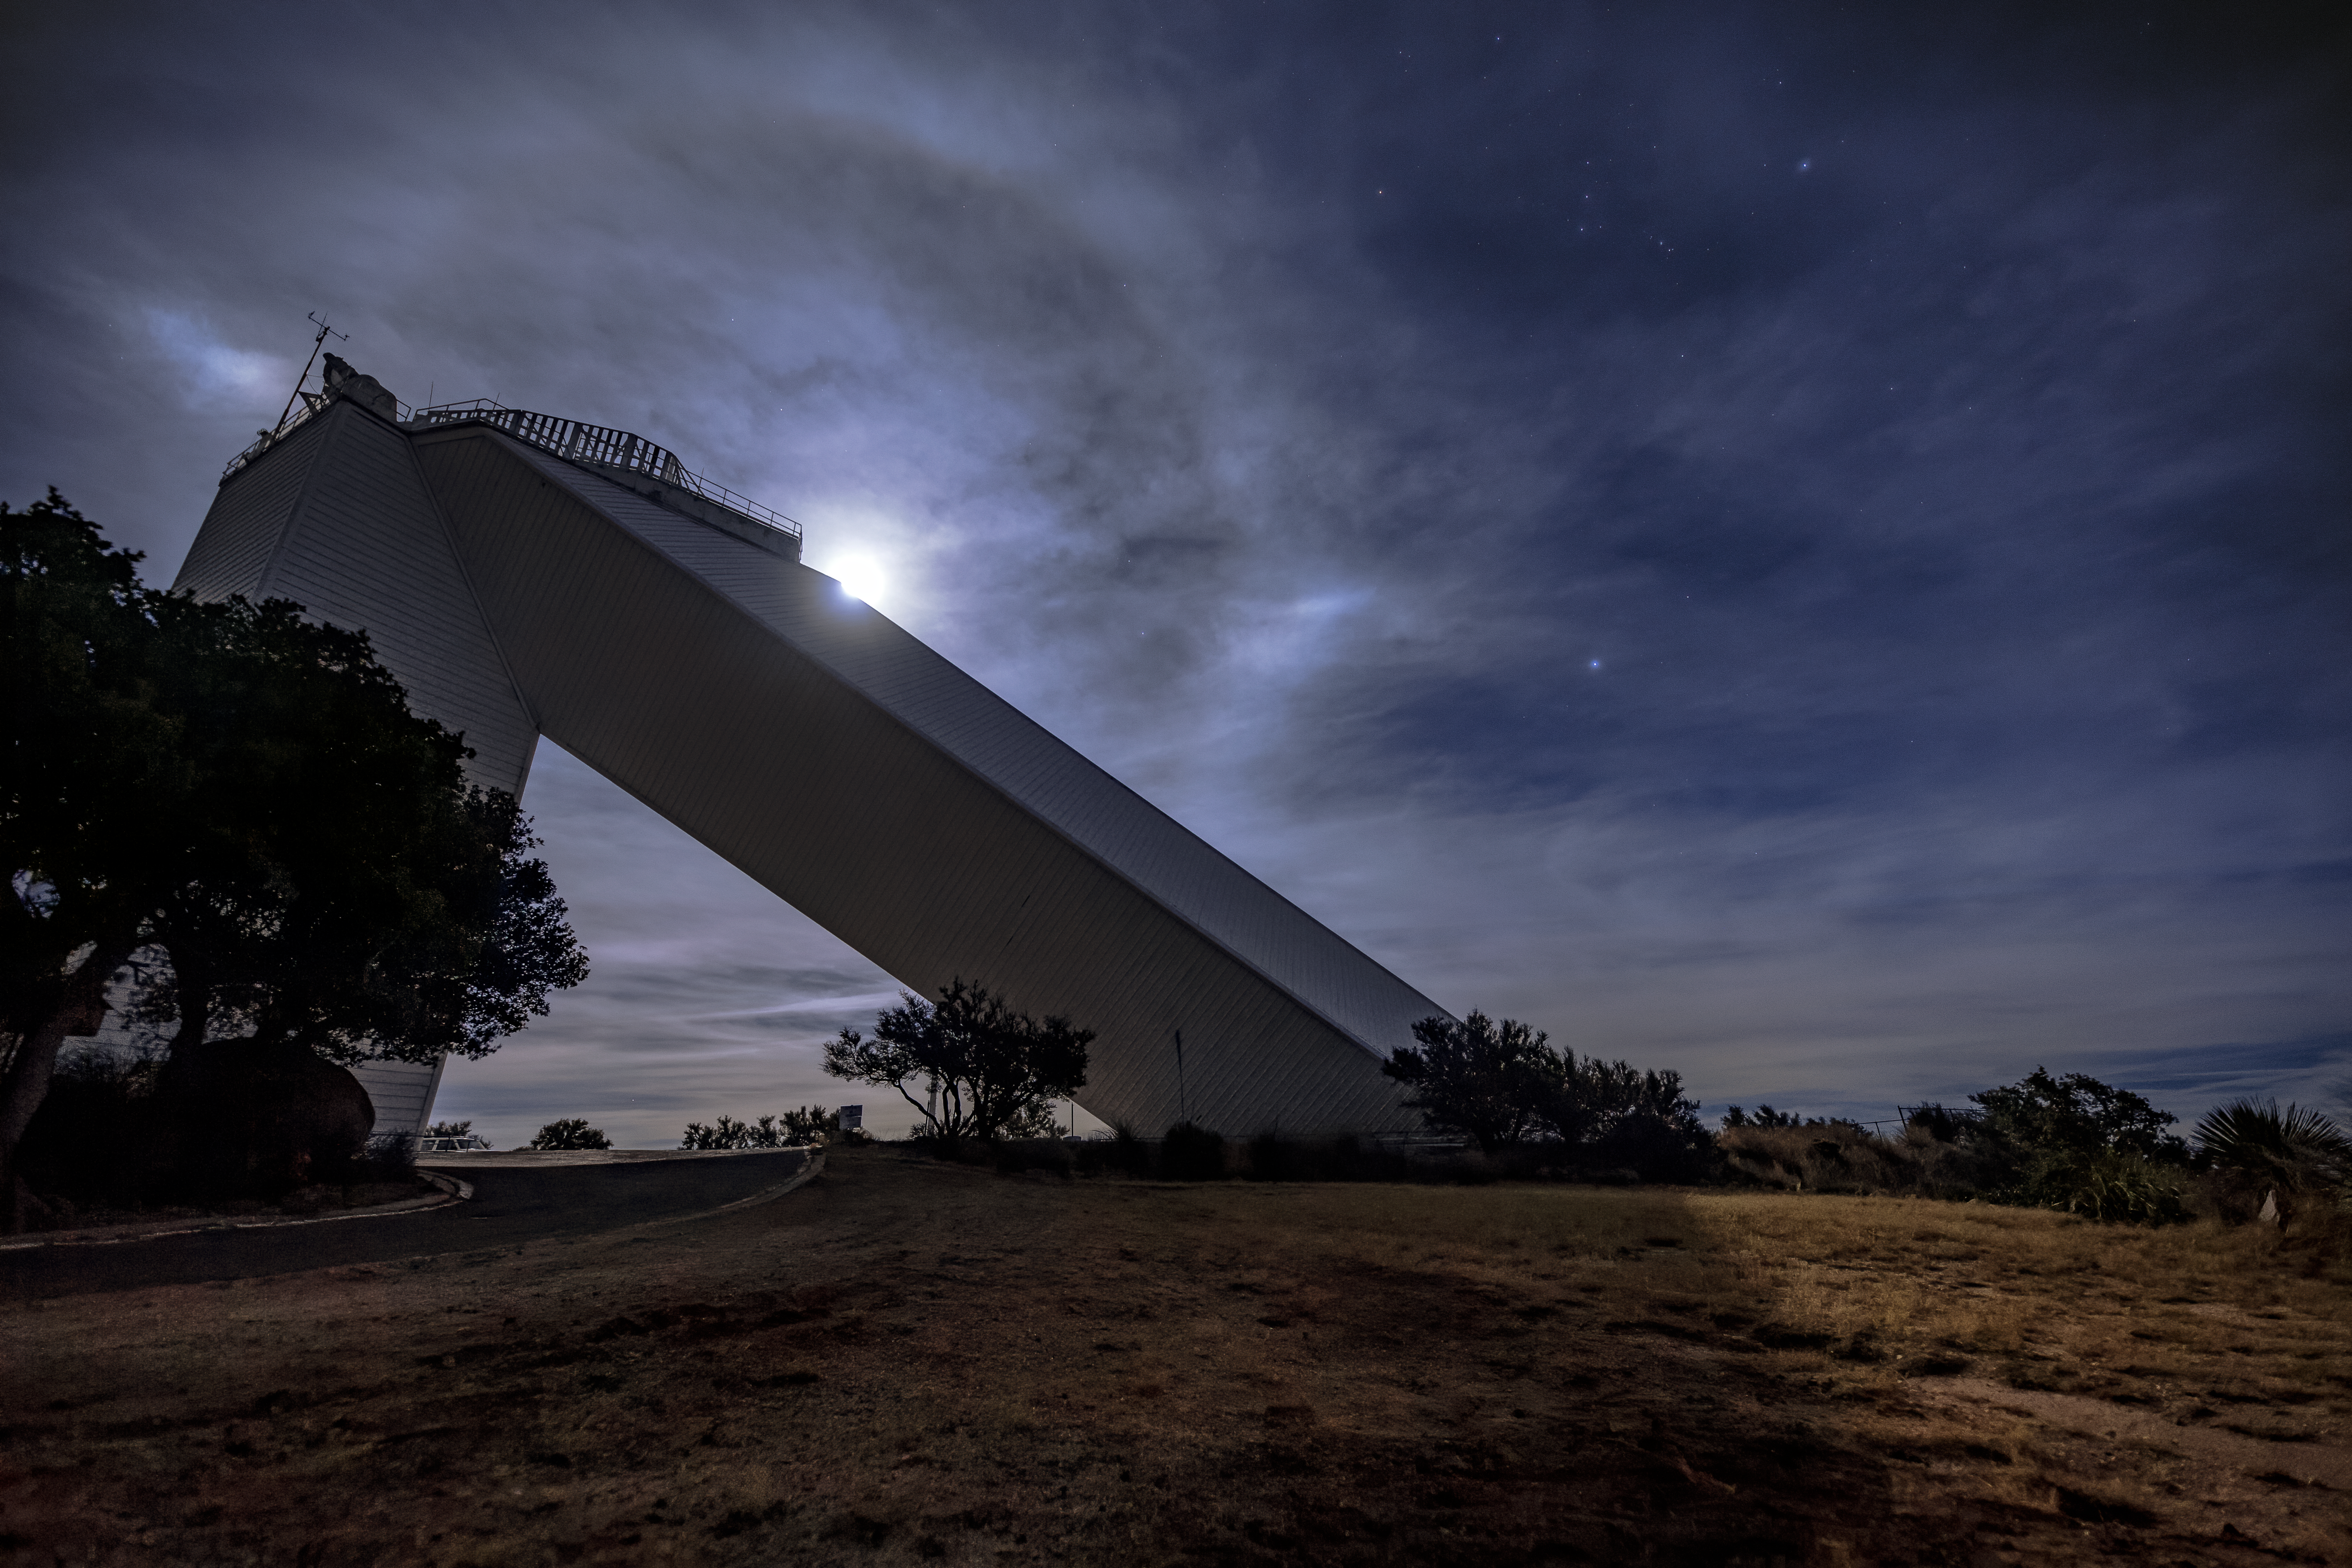

Moon over the McMath-Pierce Solar Telescope

The McMath-Pierce Solar Telescope at night with the Moon rising over it.

Credit: NOIRLab/AURA/NSF